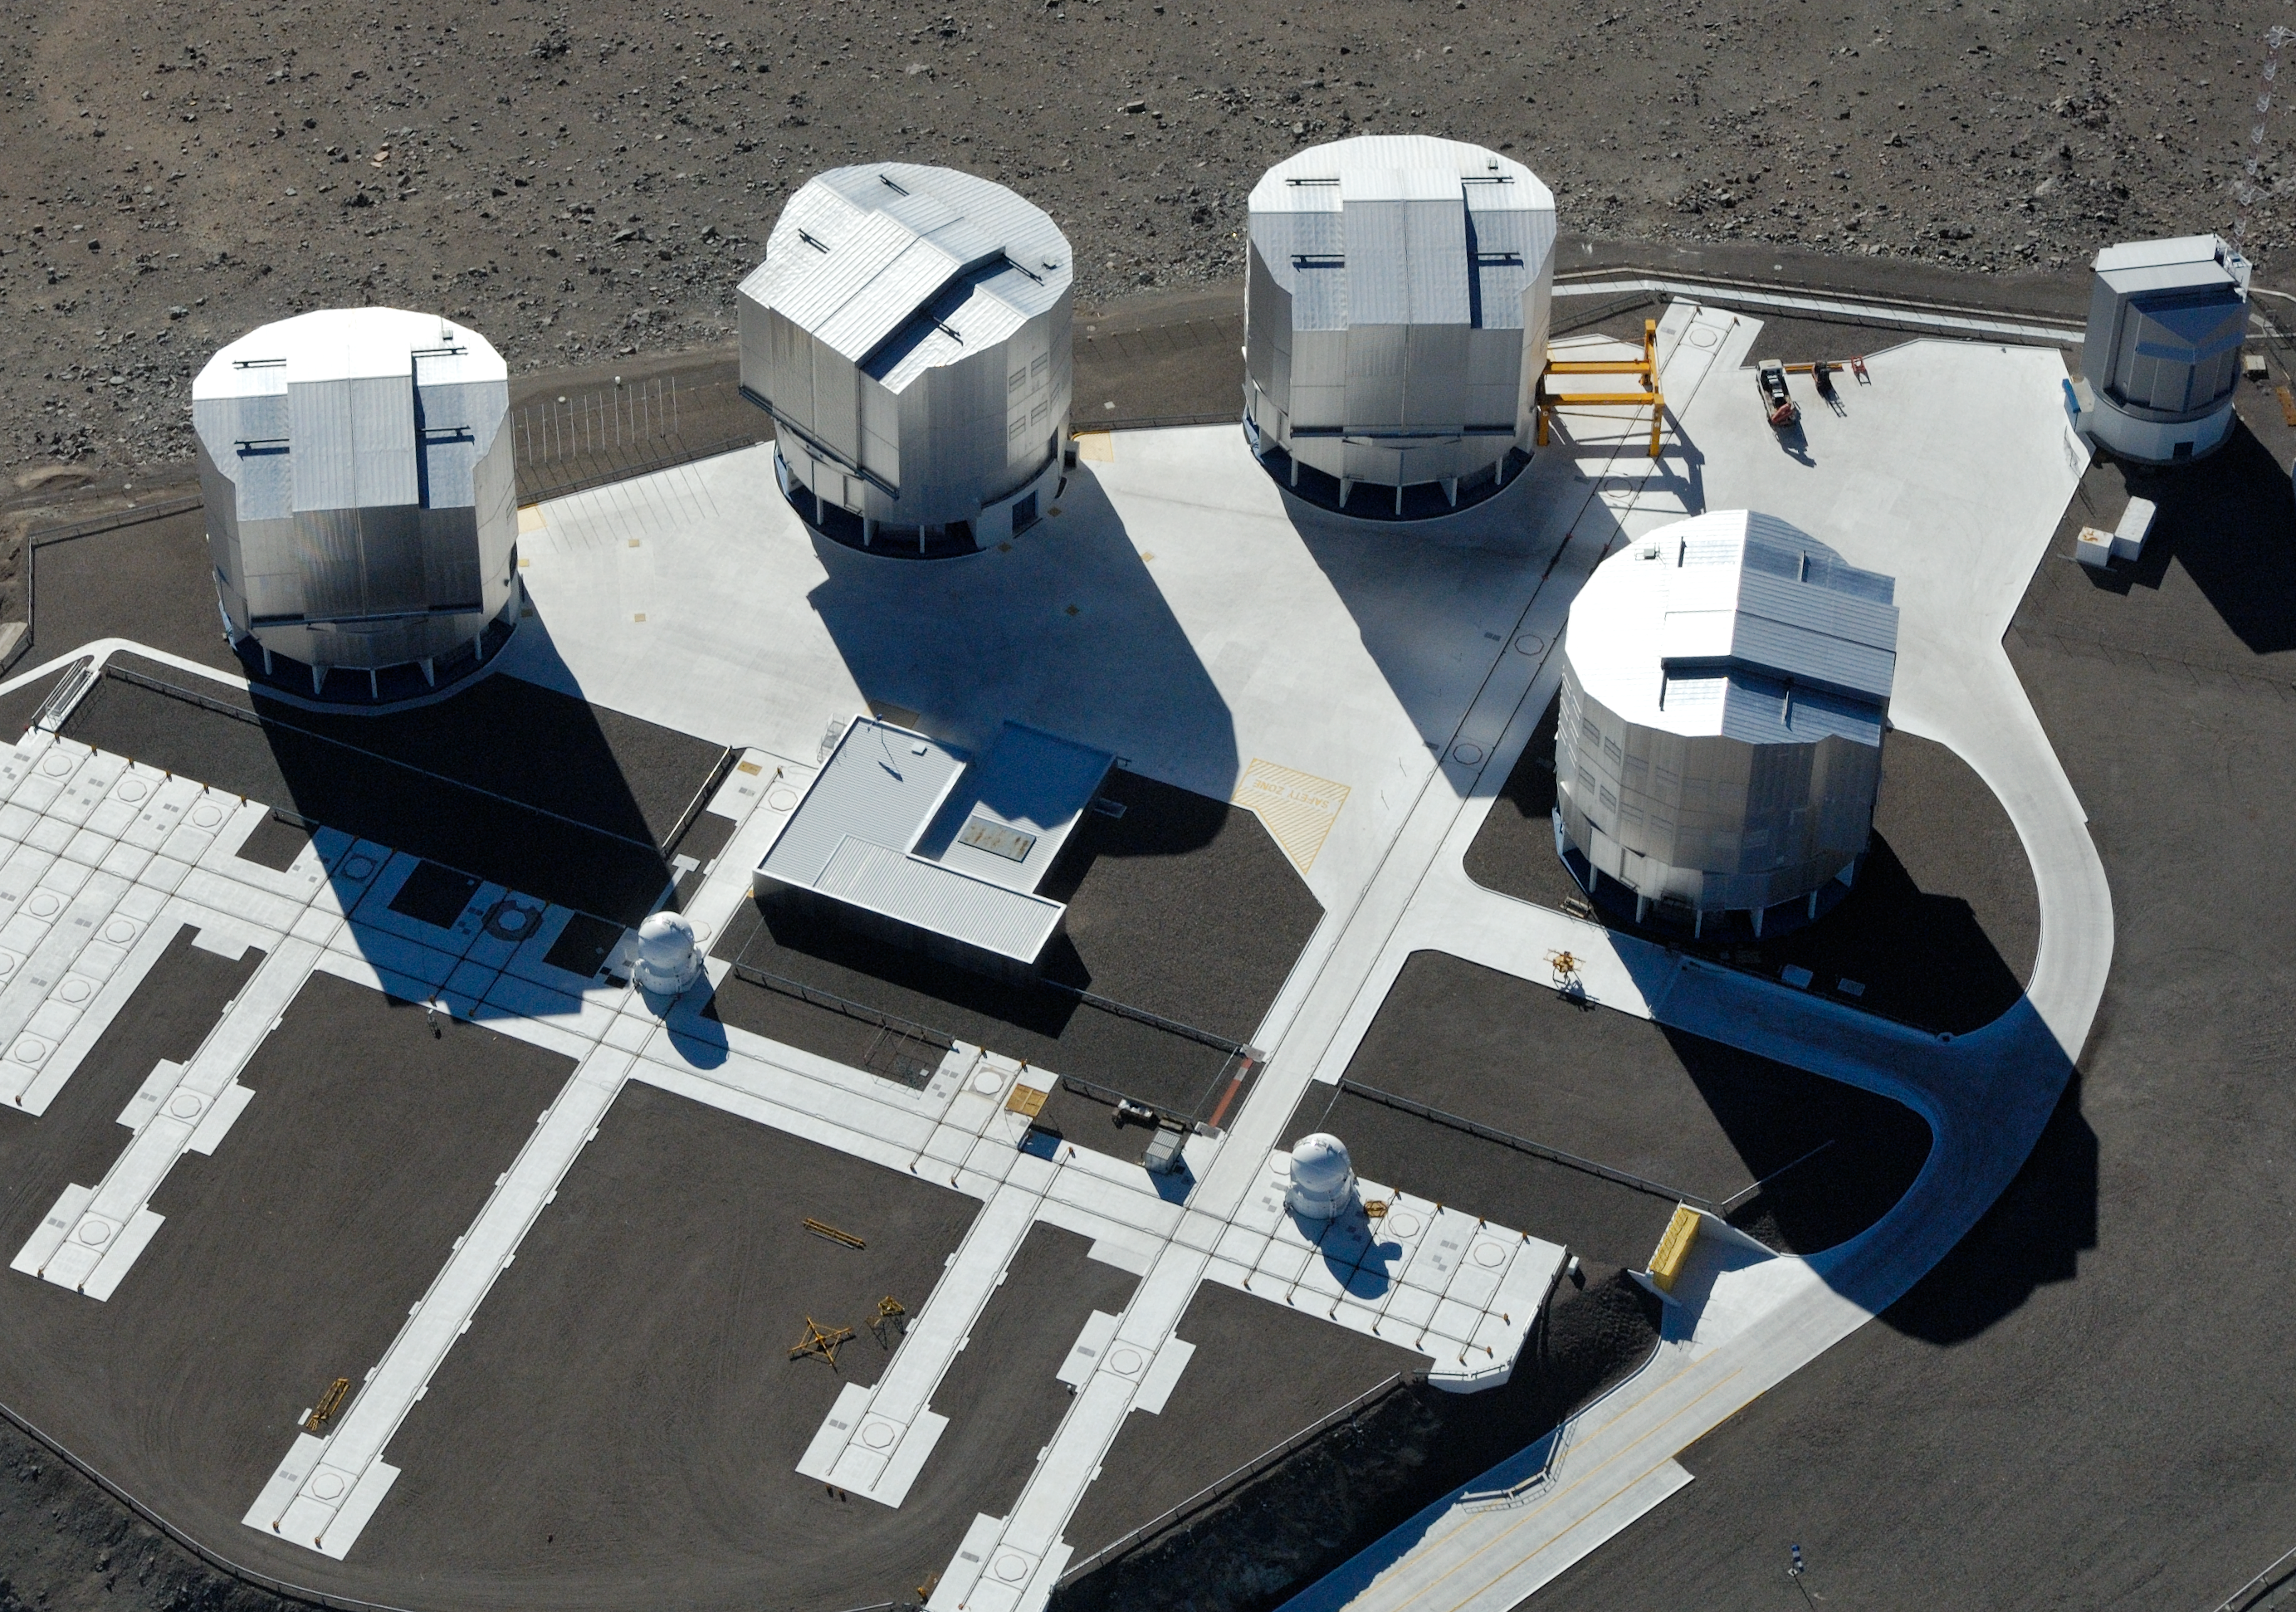

The observing platform as the crow flies *

This aerial shot of ESO’s Very Large Telescope array on top of the 2600-metre-high Cerro Paranal in the Chilean Atacama Desert beautifully shows the various stations for the mobile Auxiliary Telescopes. The largest structures are the enclosures of the four 8.2-metre Unit Telescopes of the VLT. In the middle lies the VLT Interferometer (VLTI) laboratory.

Contrary to other large astronomical telescopes, the VLT was designed from the beginning with the use of interferometry as a major goal. The VLTI combines light captured by two or three 8.2-metre VLT Unit Telescopes, dramatically increasing the spatial resolution and showing fine details of a large variety of celestial objects. However, most of the time, the large telescopes are used for other research purposes. They are therefore only available for interferometric observations during a limited number of nights every year. Thus, in order to exploit the VLTI each night and to achieve the full potential of this unique setup, some other smaller, 1.8-metre dedicated telescopes were included into the overall VLT concept. These telescopes, known as the VLTI Auxiliary Telescopes (ATs), are mounted on tracks and can be placed at precisely defined “parking” observing positions on the observatory platform (seen along the lines in the image). From these positions, their light beams are fed into the VLTI laboratory via a complex system of reflecting mirrors mounted in an underground system of tunnels.

Taken in 2005, this photo shows only two of the four ATs that are currently in operation. The enclosure on the upper right of the image hosts the VLT Survey Telescope (VST).

Credit: ESO/G.Hüdepohl (atacamaphoto.com)